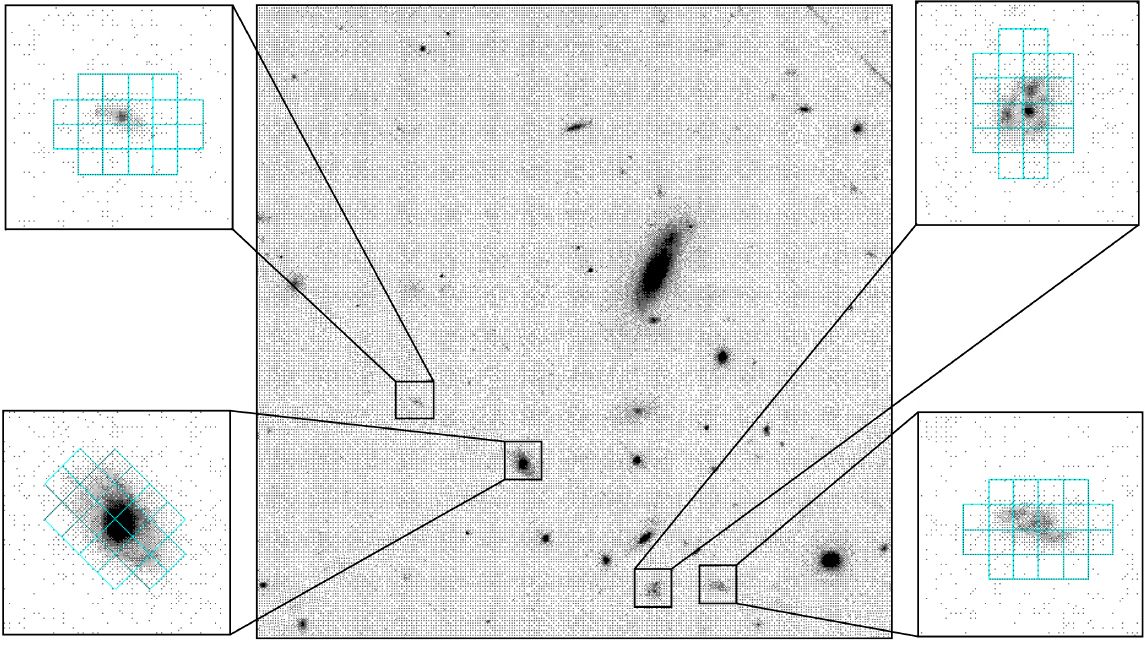

Sample integral field units at FLAMES

An example of observations with Integral Field Units (IFUs) at FLAMES (only 4 of the 15 units are shown here). Each IFU is placed so that it records the light from 20 small adjacent sky areas (each measuring about 3 x 2 arcsec 2). In this way, it is possible to register simultaneously the spectrum of as many different regions of a (distant) galaxy.

Credit: ESO